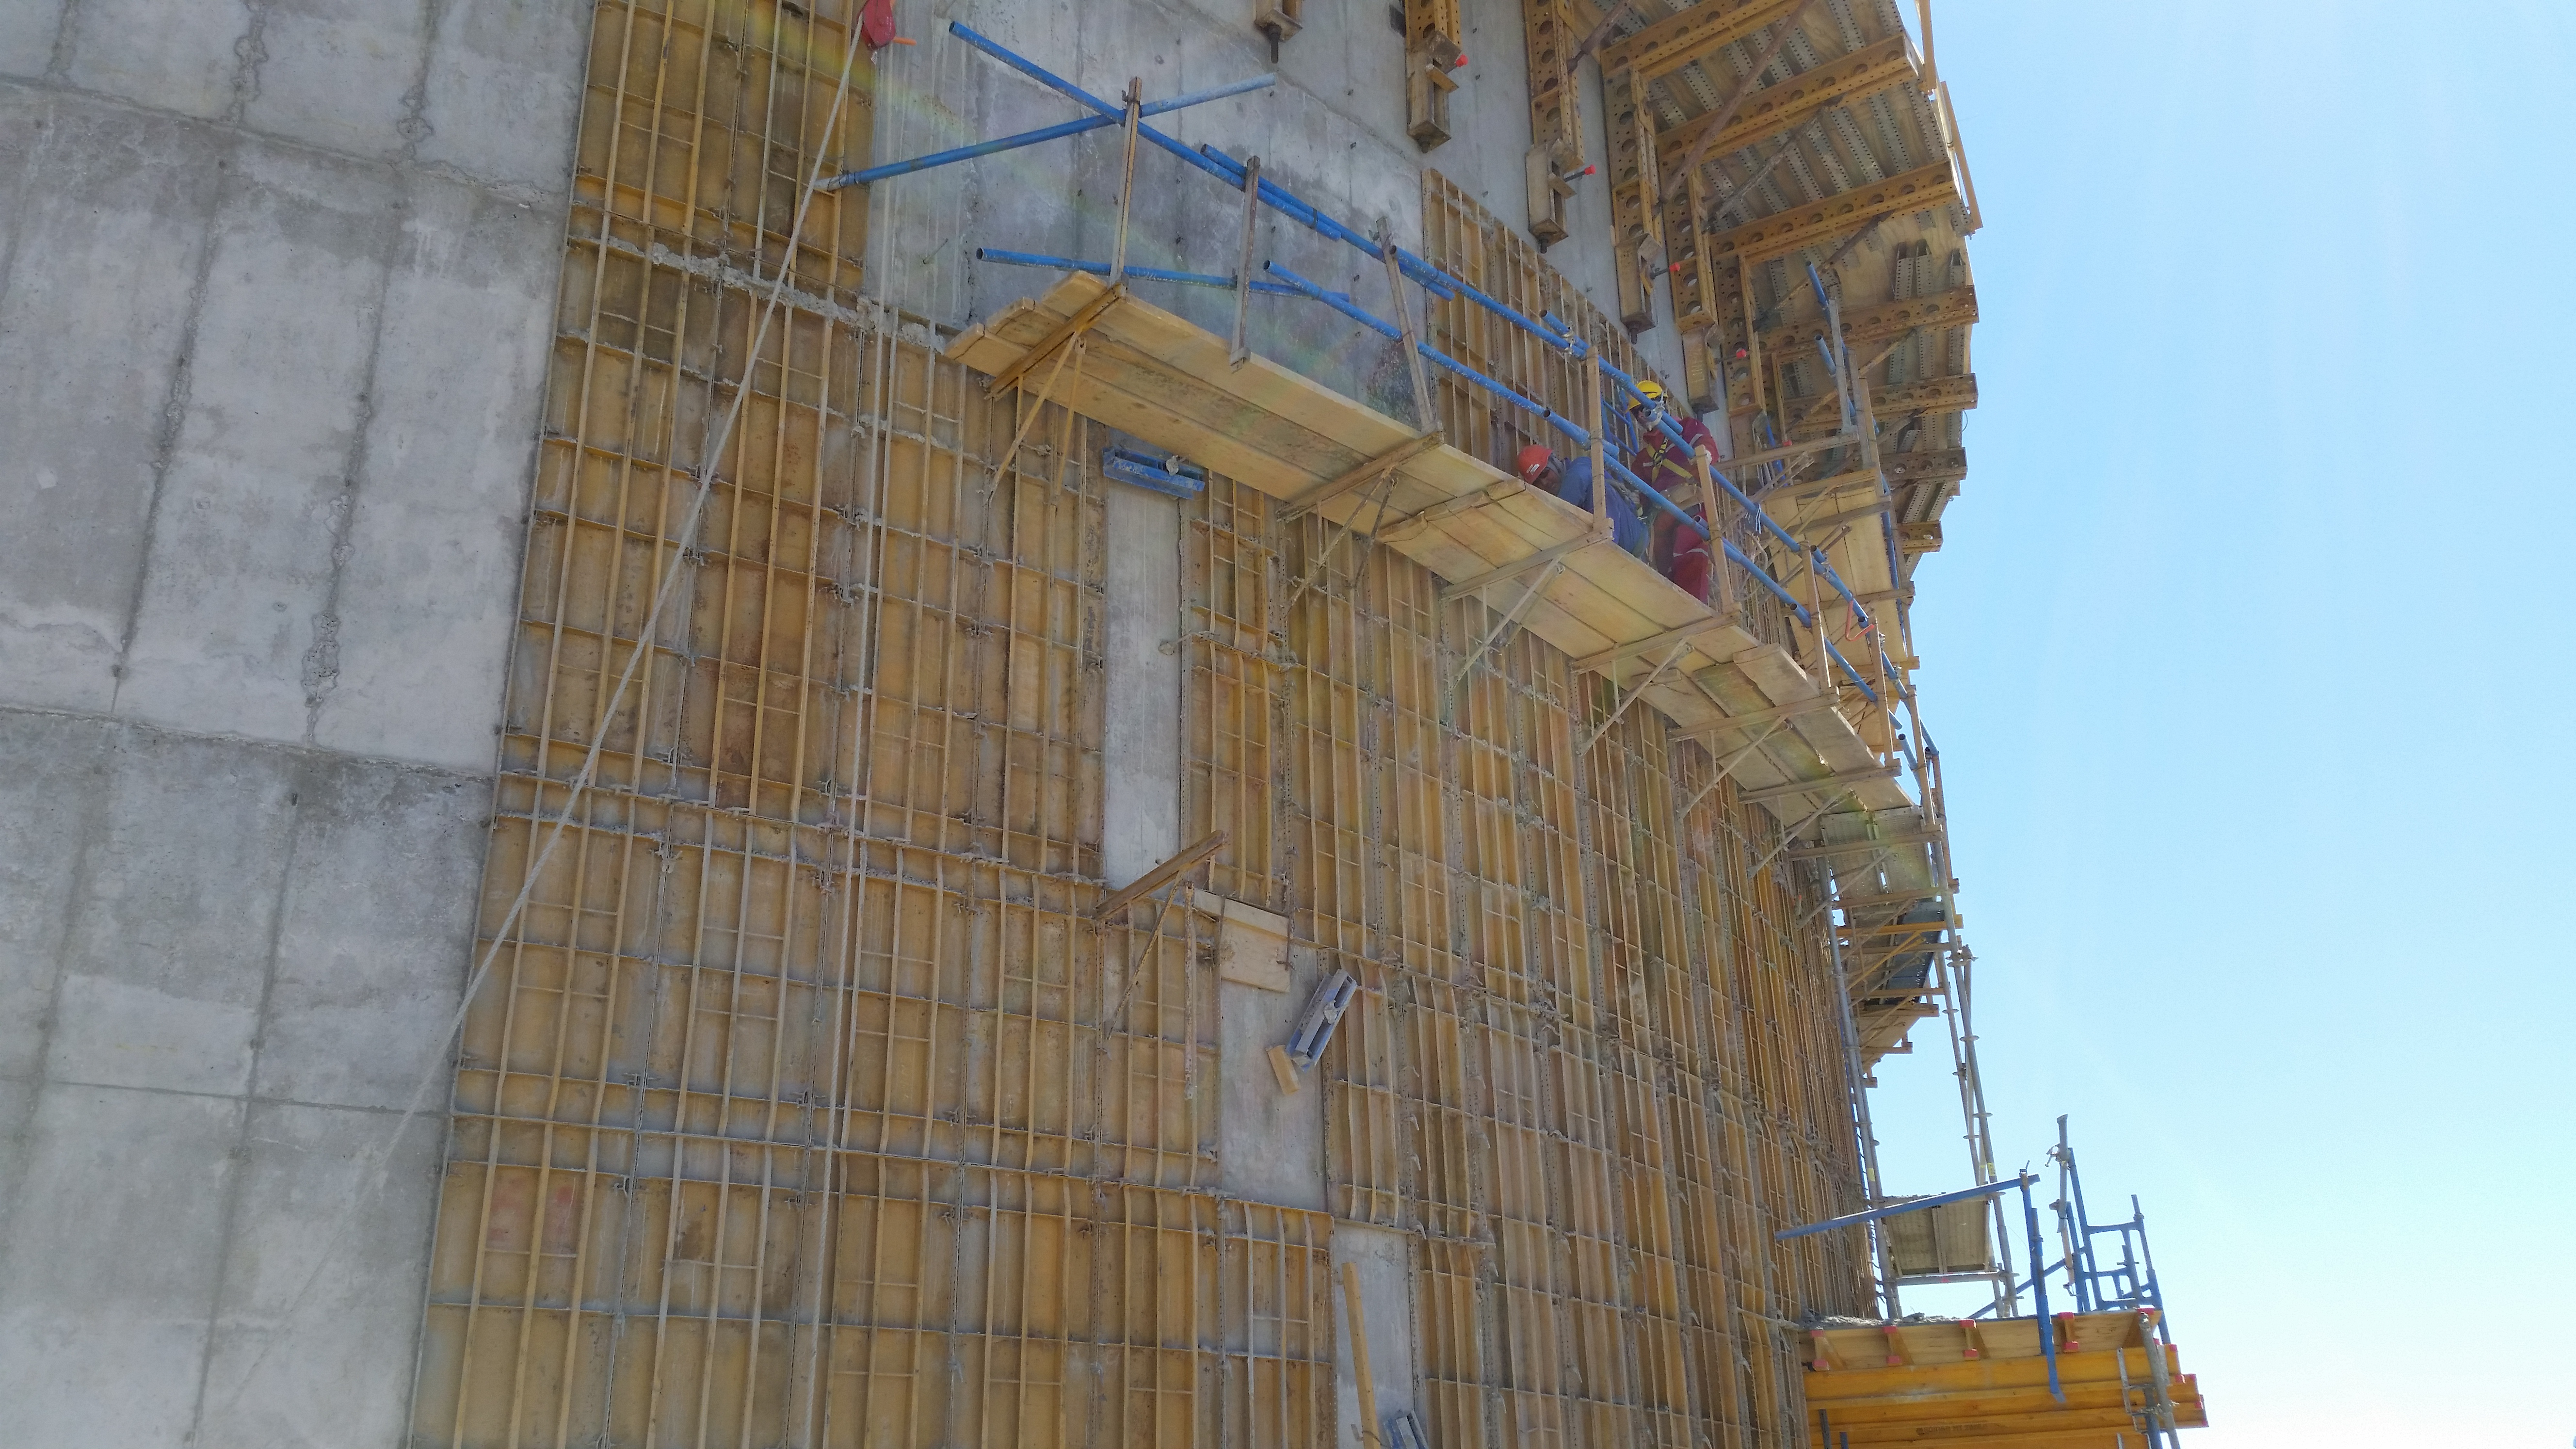

Formwork removal

Formwork removal for final exterior survey. The interior survey is complete and meets Arcadis's specifications.

Credit: Rubin Observatory/NSF/AURA